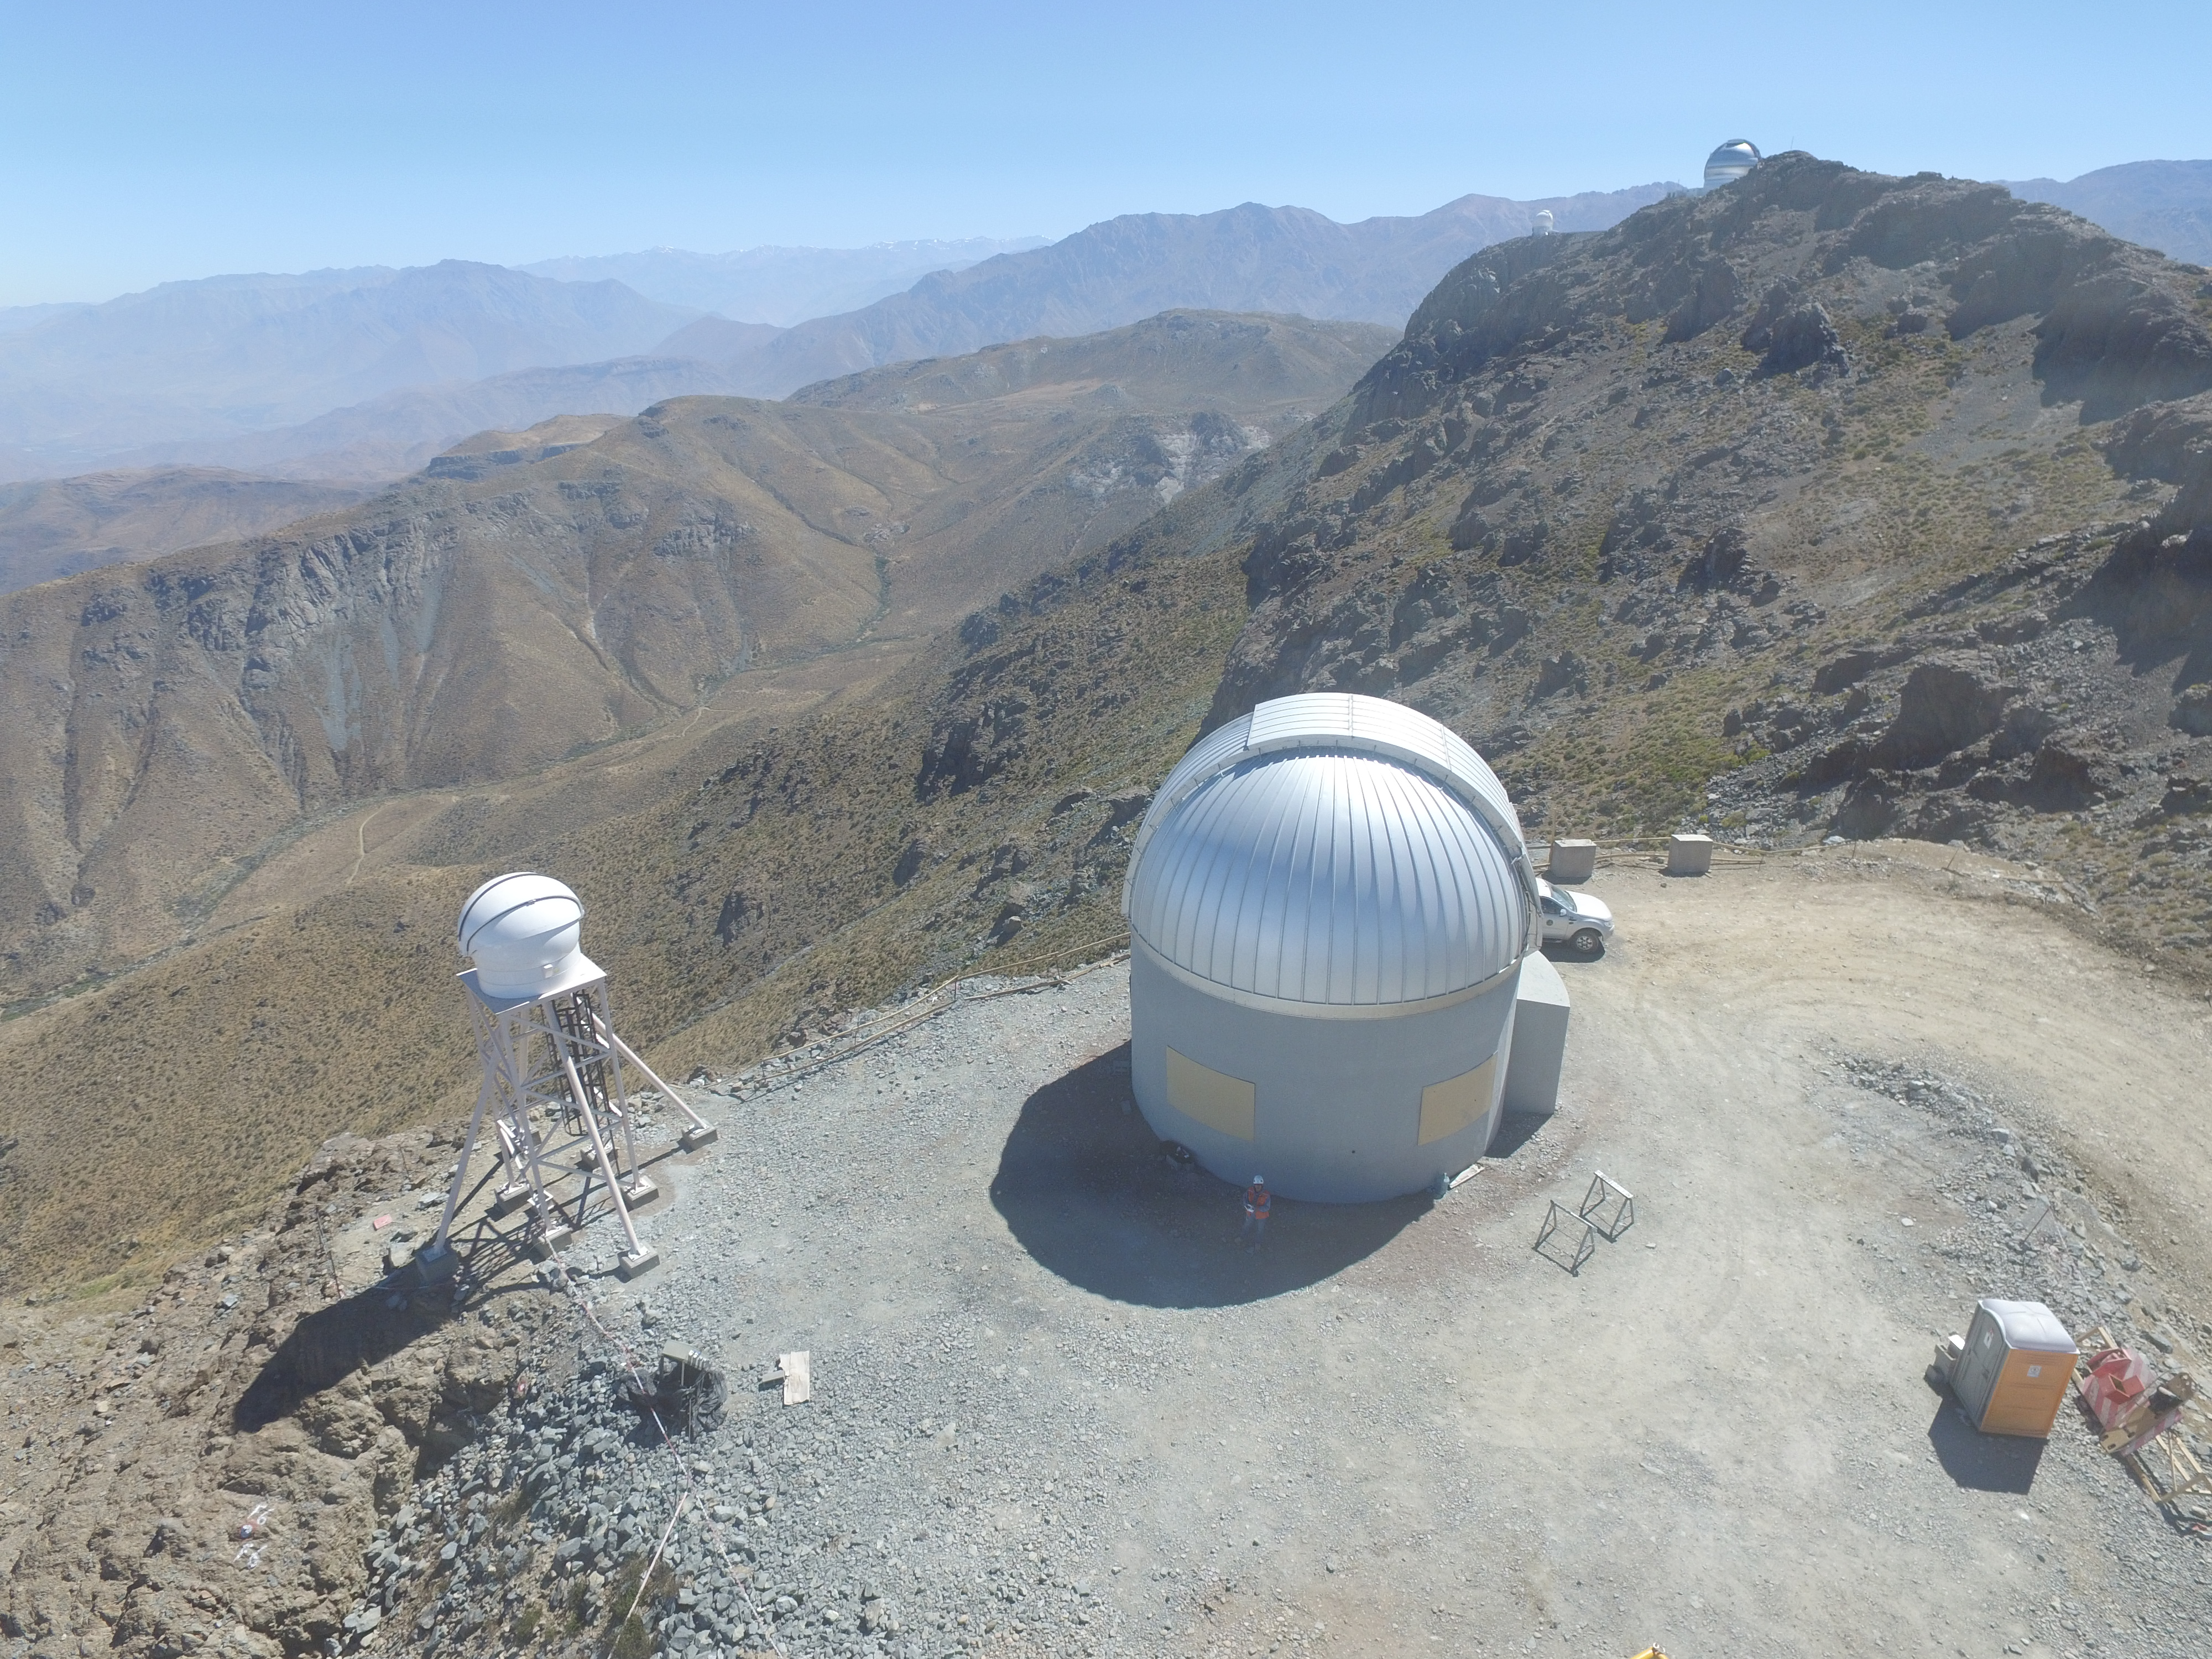

Drone Photo of LSST Facility and Environs December 2017

LSST Assembly Integration Verification (AIV) Manager Jacques Sebag submitted these aerial drone photos of the LSST facility, taken on December 28. The photos were taken after the LSST team collaborated with subcontractor Besalco to move the facility mobile roof to the flat area located on the north side of the lower enclosure. Congratulations to all for this achievement at the end of 2017!

Credit: Rubin Observatory/NSF/AURA